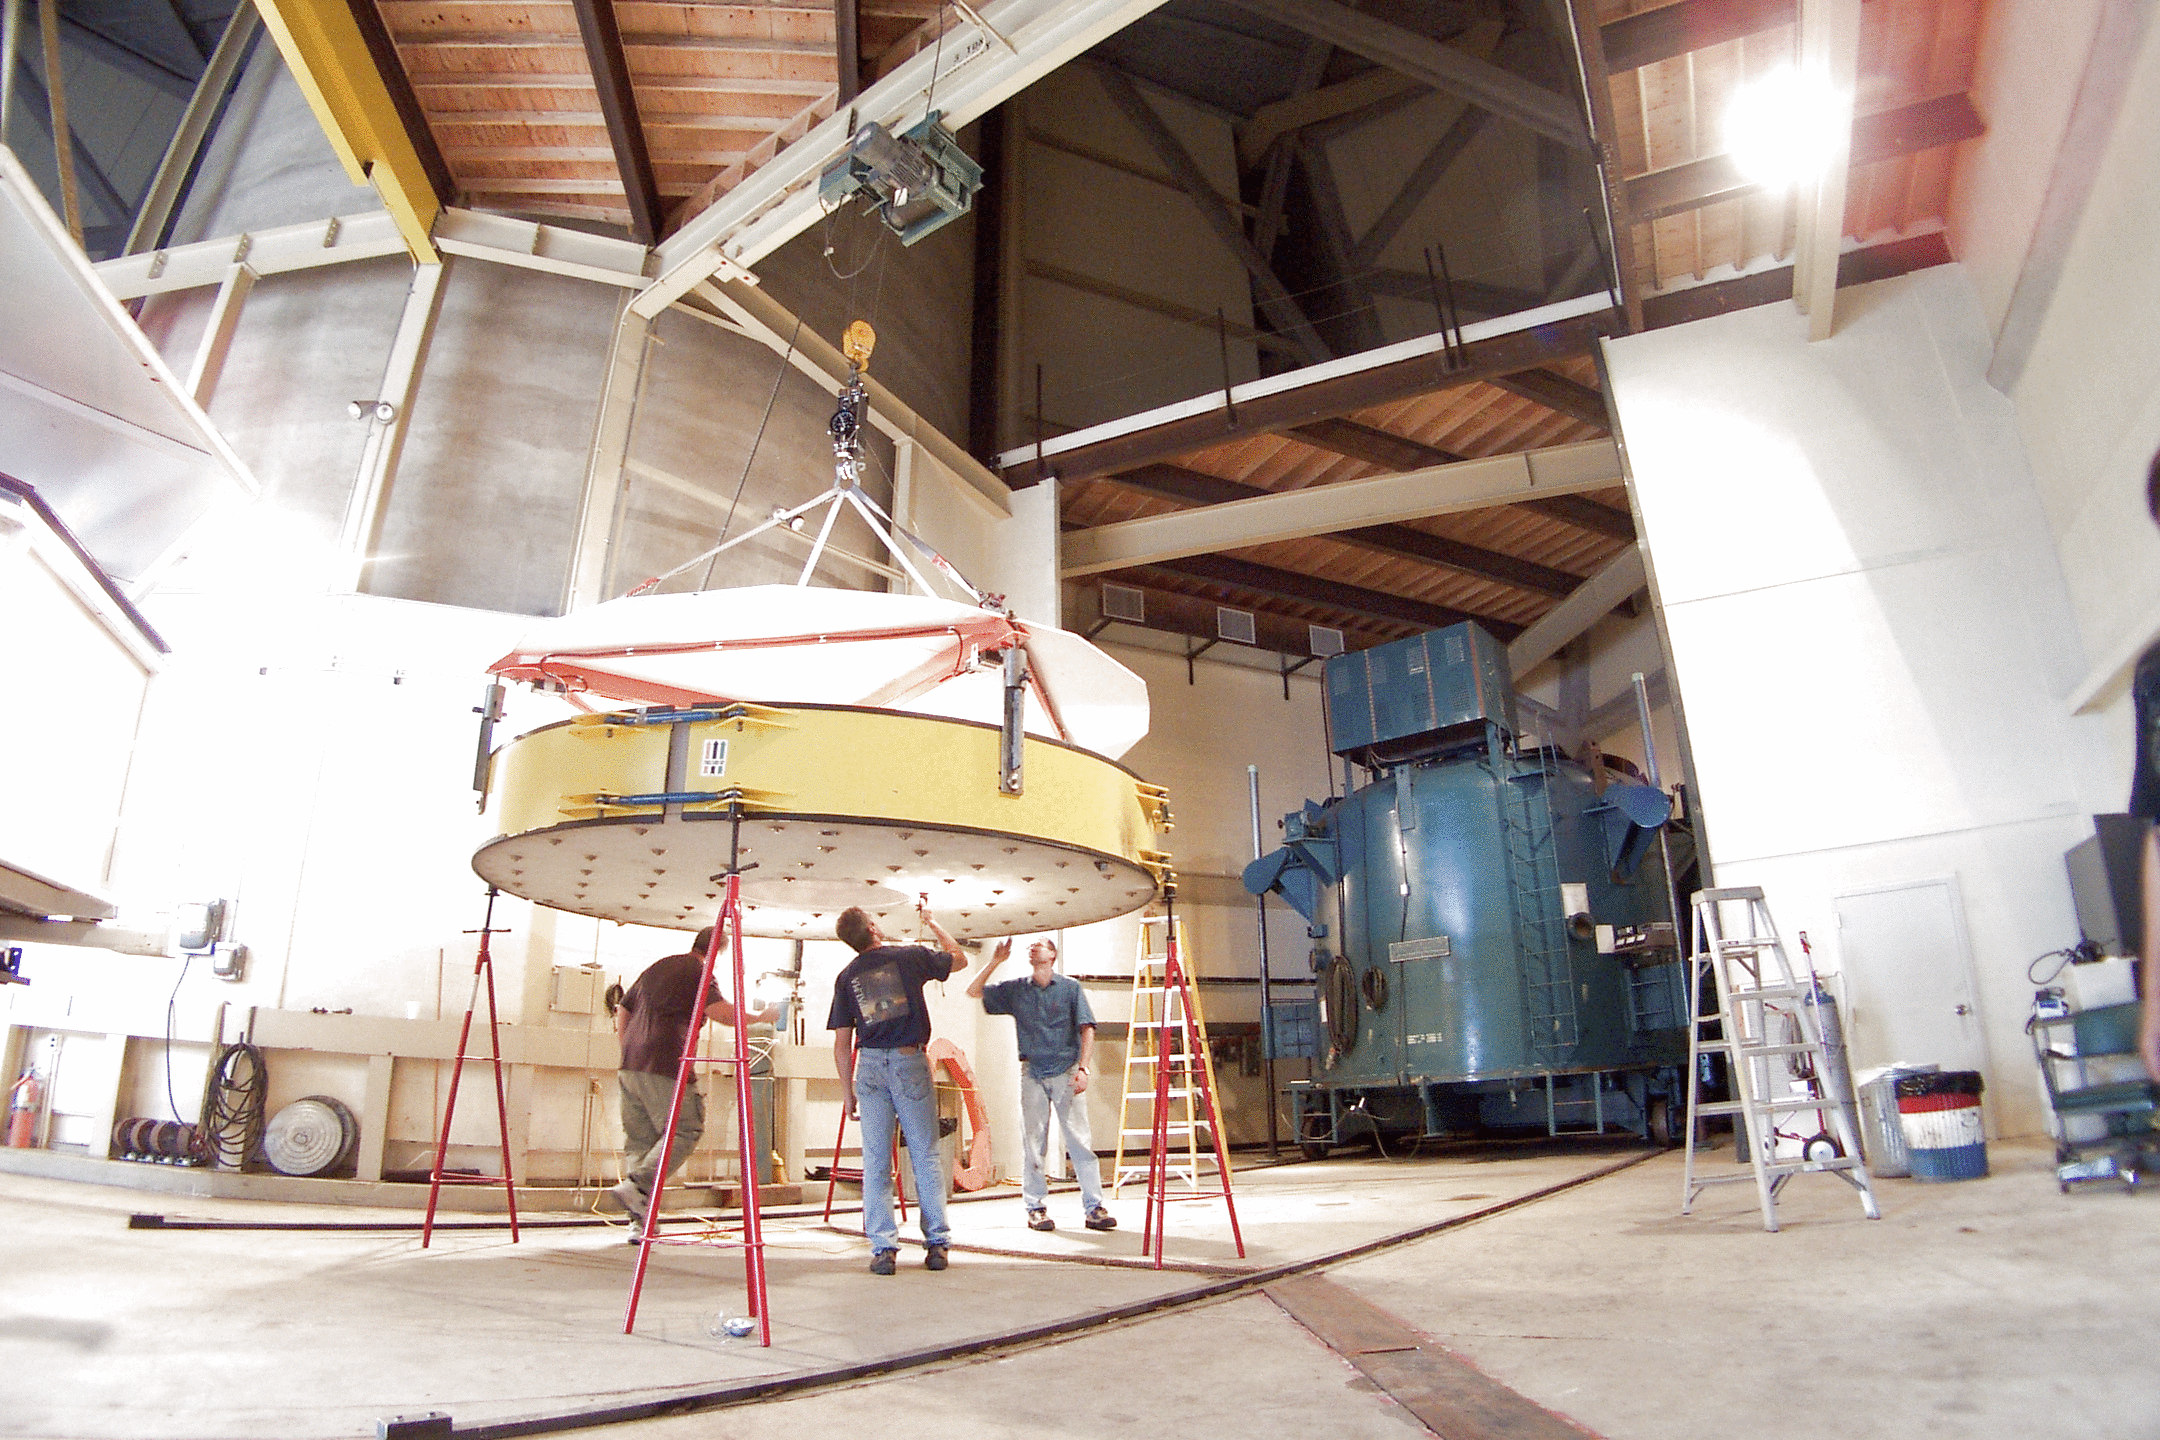

WIYN primary mirror

During re-aluminizing of the primary mirror of the WIYN 3.5-meter telescope in July of 2002, the mirror is seen here being inspected in the basement of the Mayall 4-meter telescope building, where the aluminizing chamber, which can be seen in the background, is housed.

Credit: John Glaspey, NOIRLab/NSF/AURA/